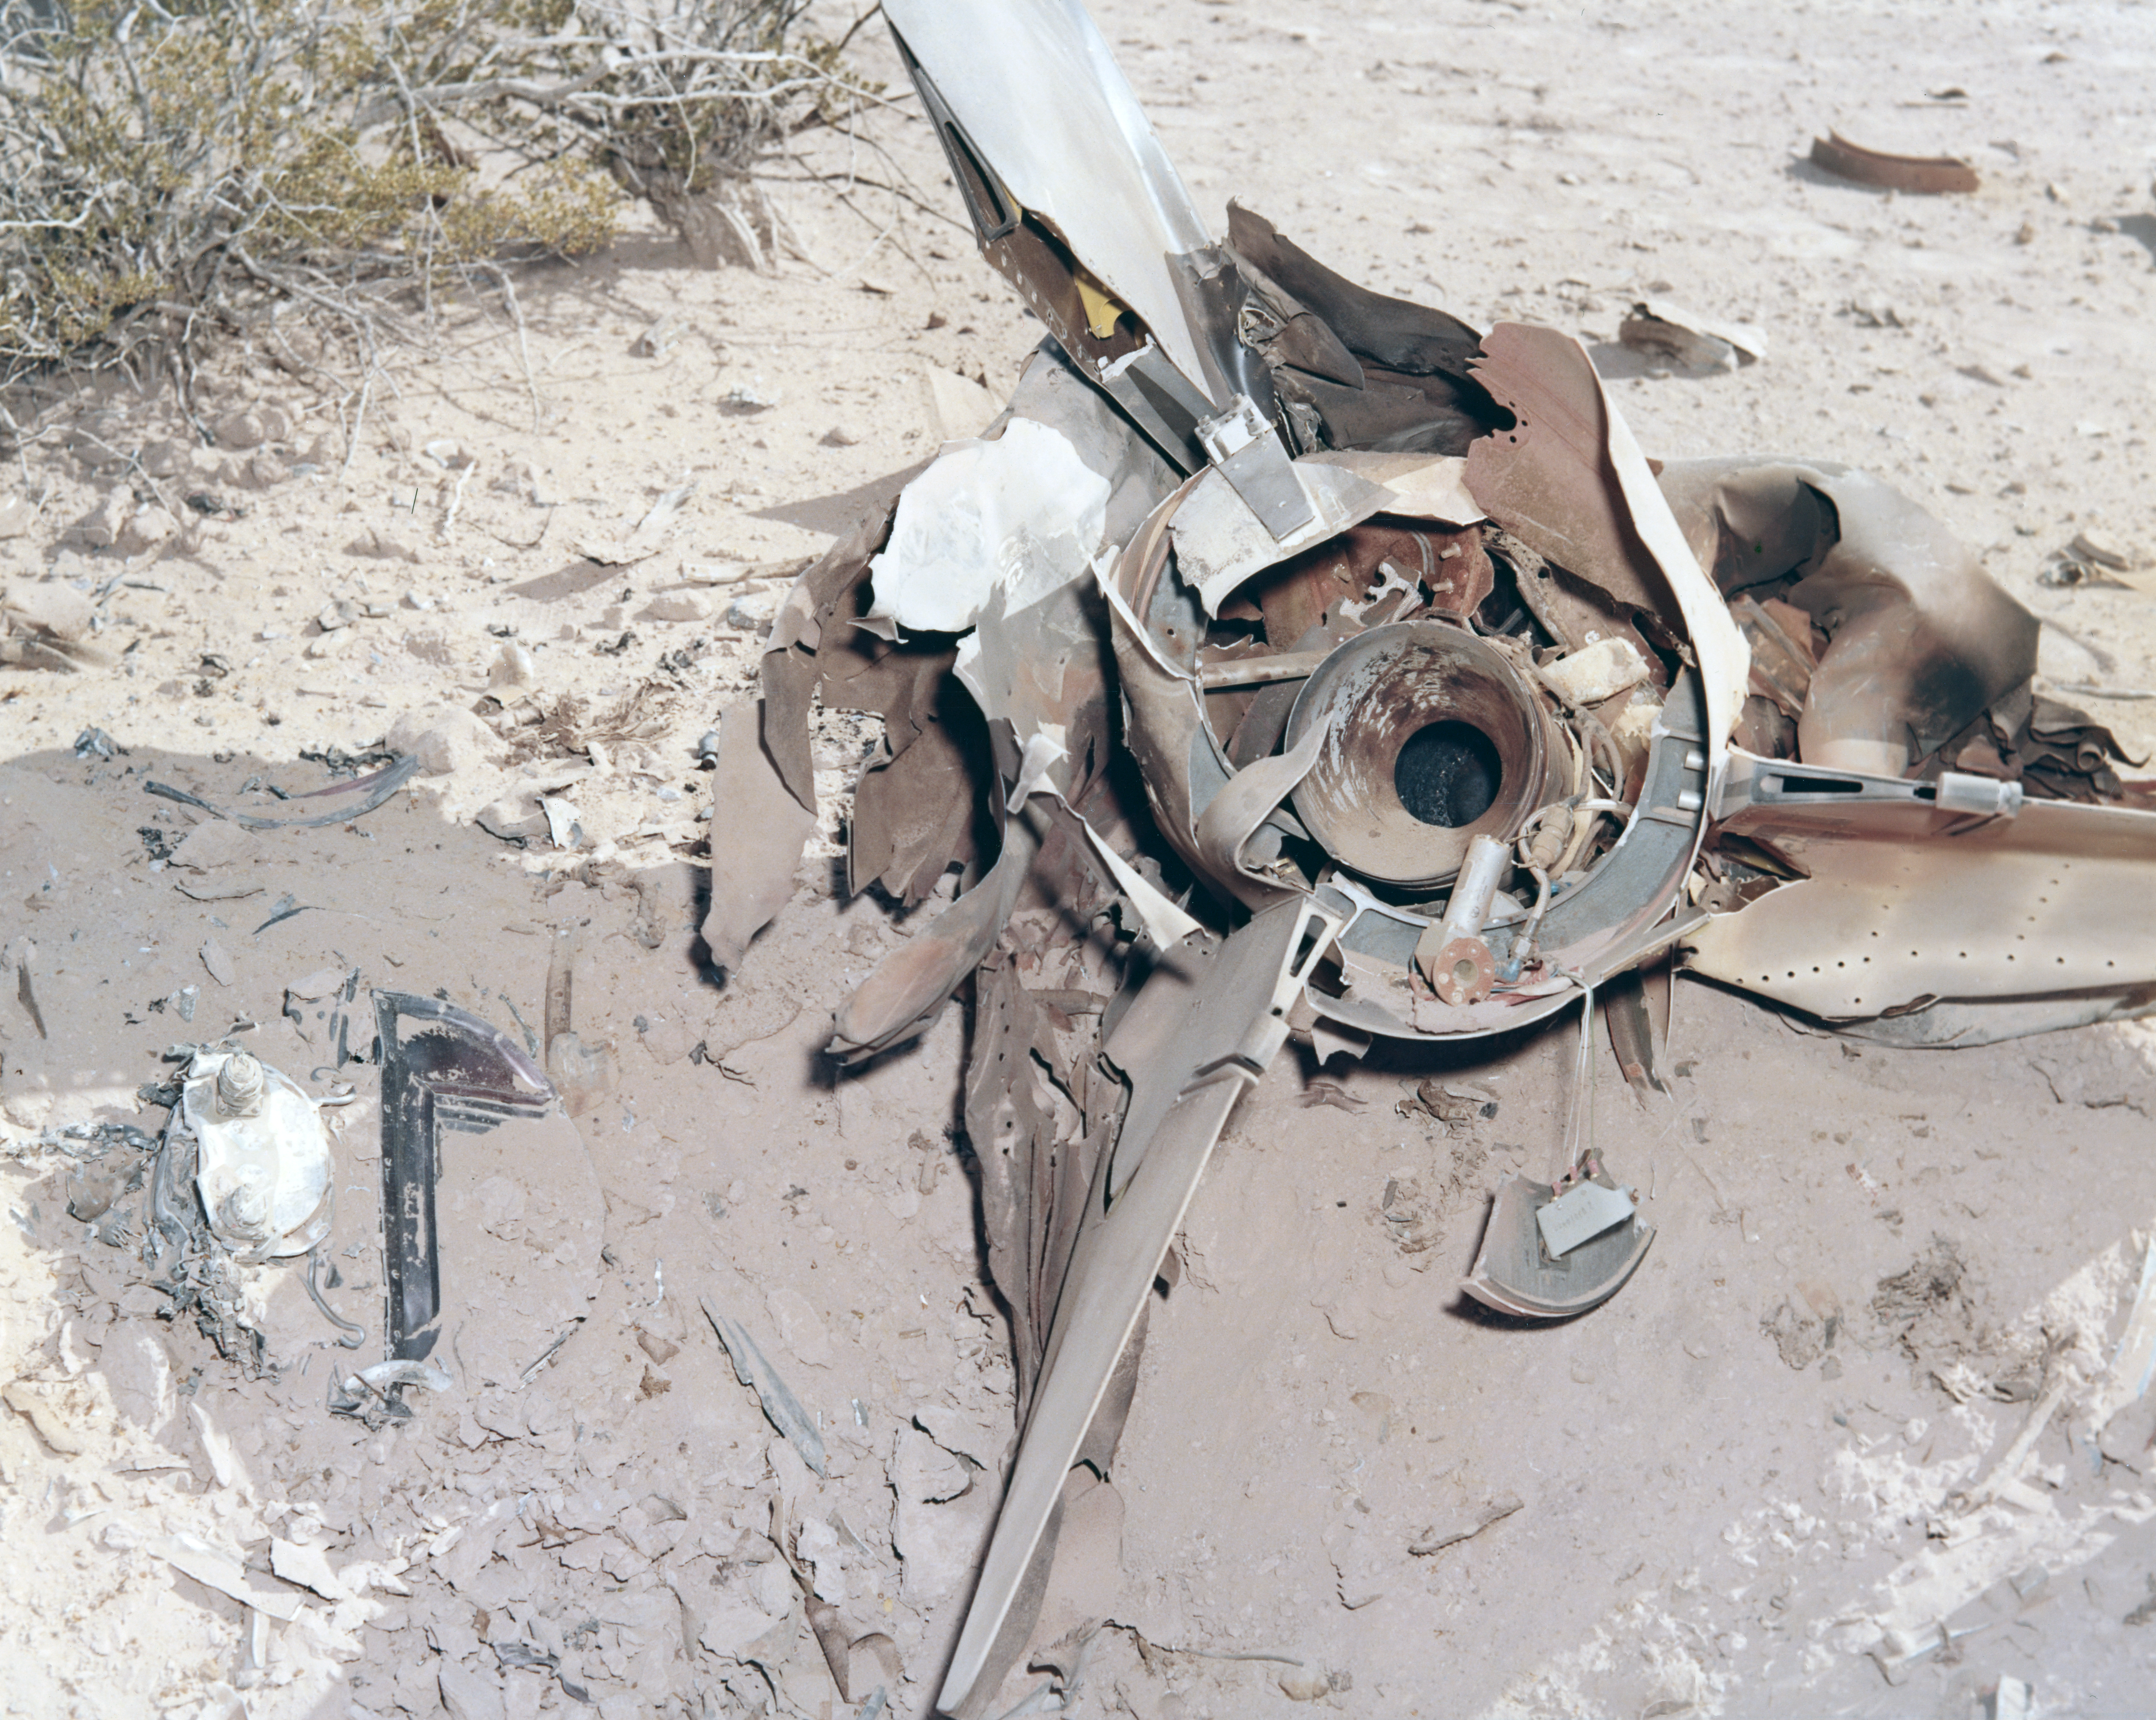

Kitt Peak Rocket Program Flight 3.9

This image shows part of an Aerobee 150 rocket, Serial Number KP 7-3. This flight, launched on 13 January 1965, was designed to scan the "dayglow," which is the natural glow of gases high in the Earth's atmosphere during the daytime. Scientists used tools called spectrometers to break the light apart into its chemical fingerprints, allowing them to map these emissions. Most importantly, these flights proved the vital role of "metastable chemical species" in the upper atmosphere. A metastable species is an atom or molecule in a temporarily energized, unstable state that holds onto its energy longer than usual before emitting light or reacting. The missions found that metastable oxygen and nitrogen are major sources of energy transfer and chemical reactions, such as the creation of nitrous oxide.

A strange malfunction ruined the short-wavelength data, but the guidance system performed very well.

The original negative of this image is stored at NOIRLab Headquarters in Tucson, Arizona. This image is part of NSF NOIRLab’s historical archives.

Credit: KPNO/NOIRLab/NSF/AURA